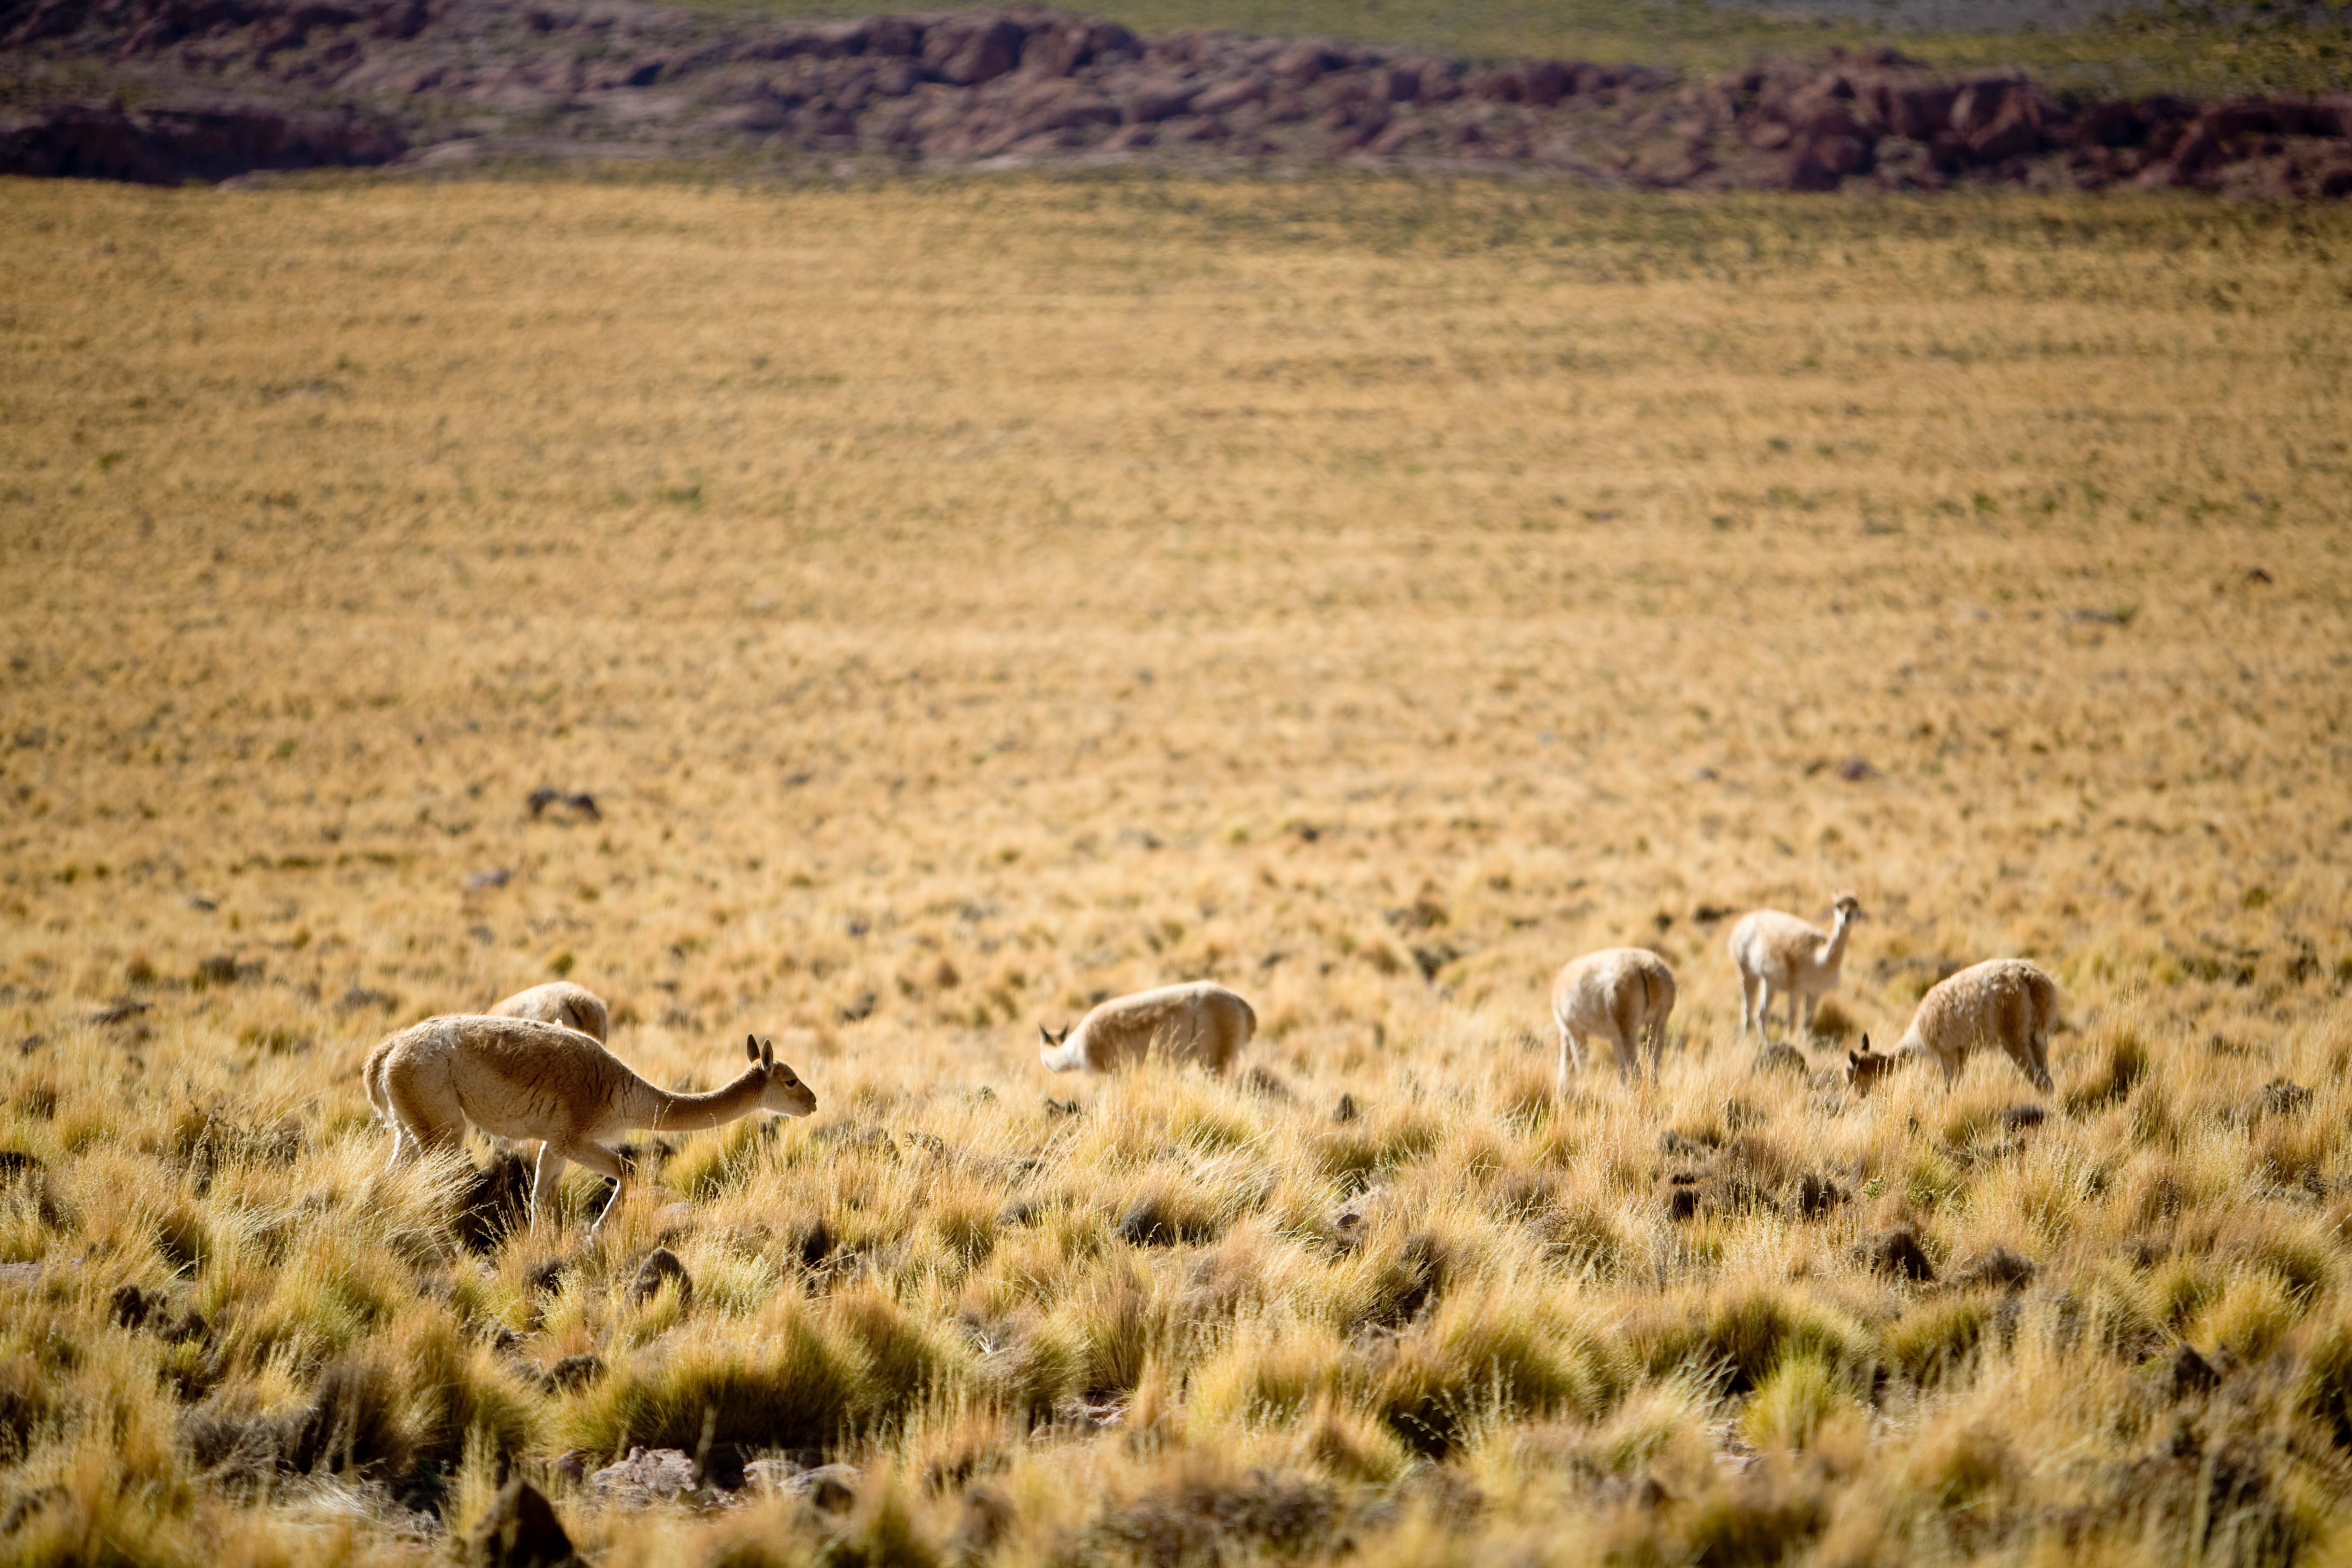

On the way to ALMA

Vicunas grazing along the access road to ALMA.

Credit: ALMA (ESO/NAOJ/NRAO)